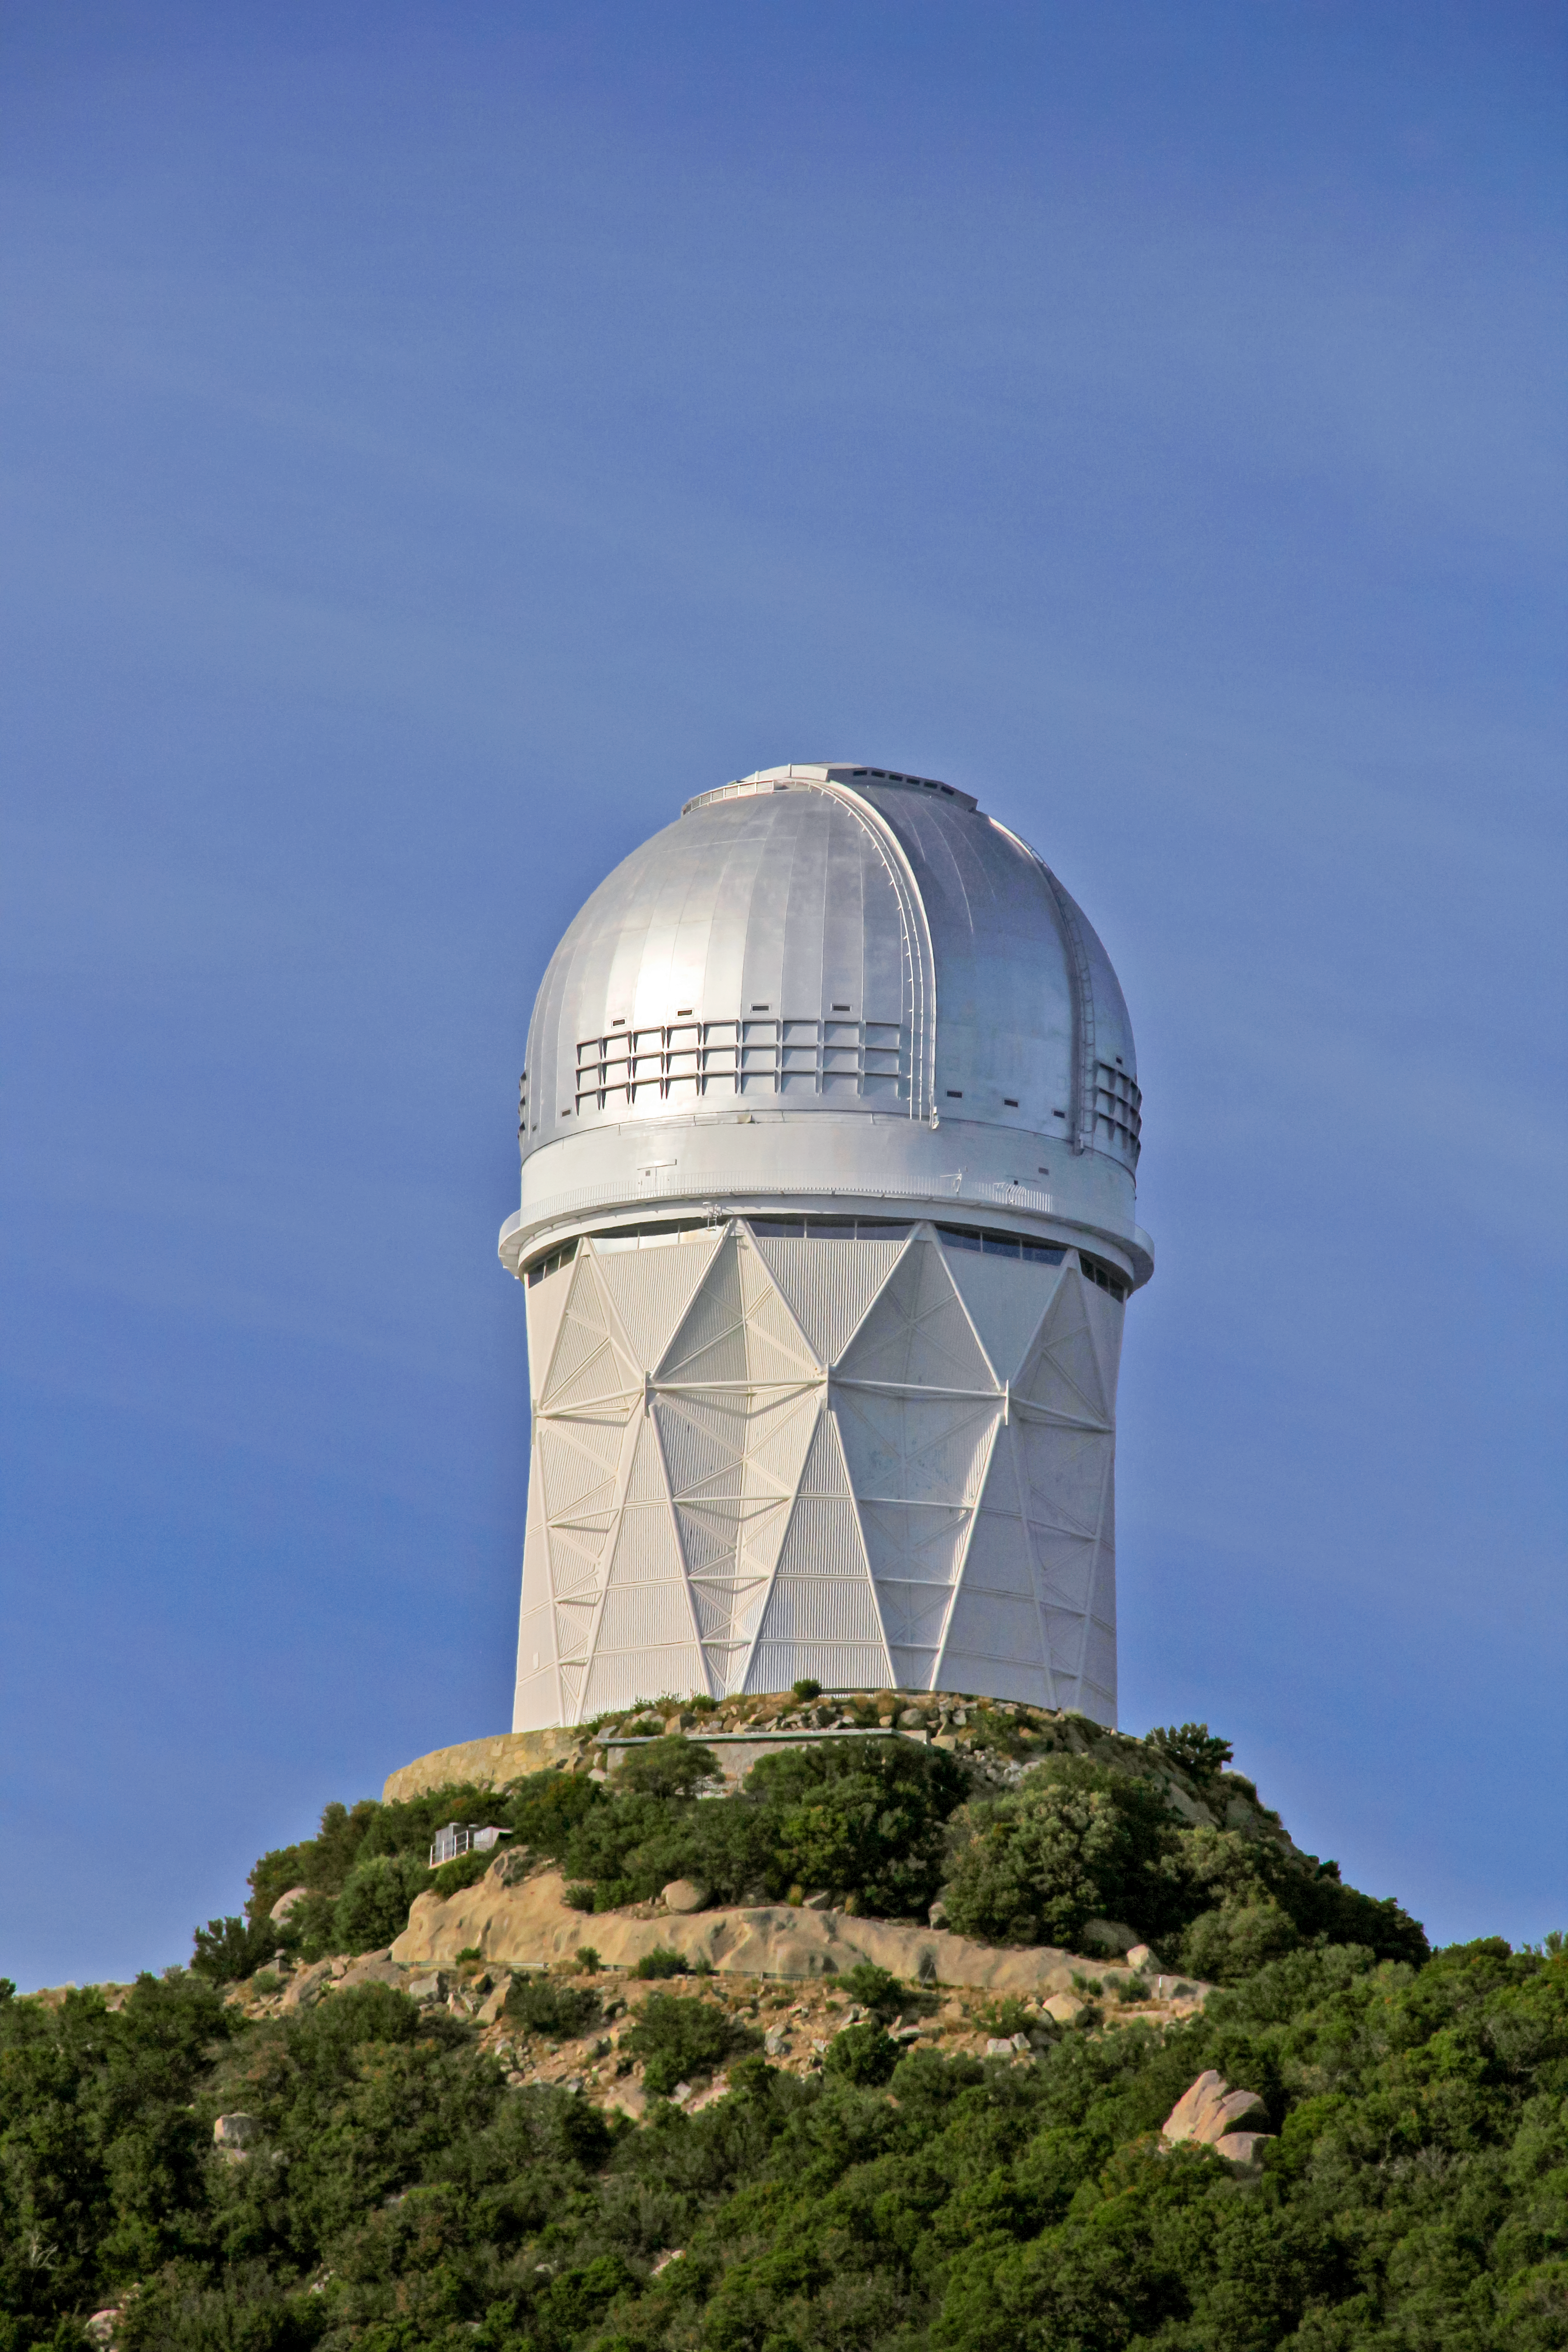

Nicholas U. Mayall 4-meter Telescope

The Nicholas U. Mayall 4-meter Telescope on Kitt Peak National Observatory near Tucson, AZ.

Credit: KPNO/NOIRLab/NSF/AURA/P. Marenfeld